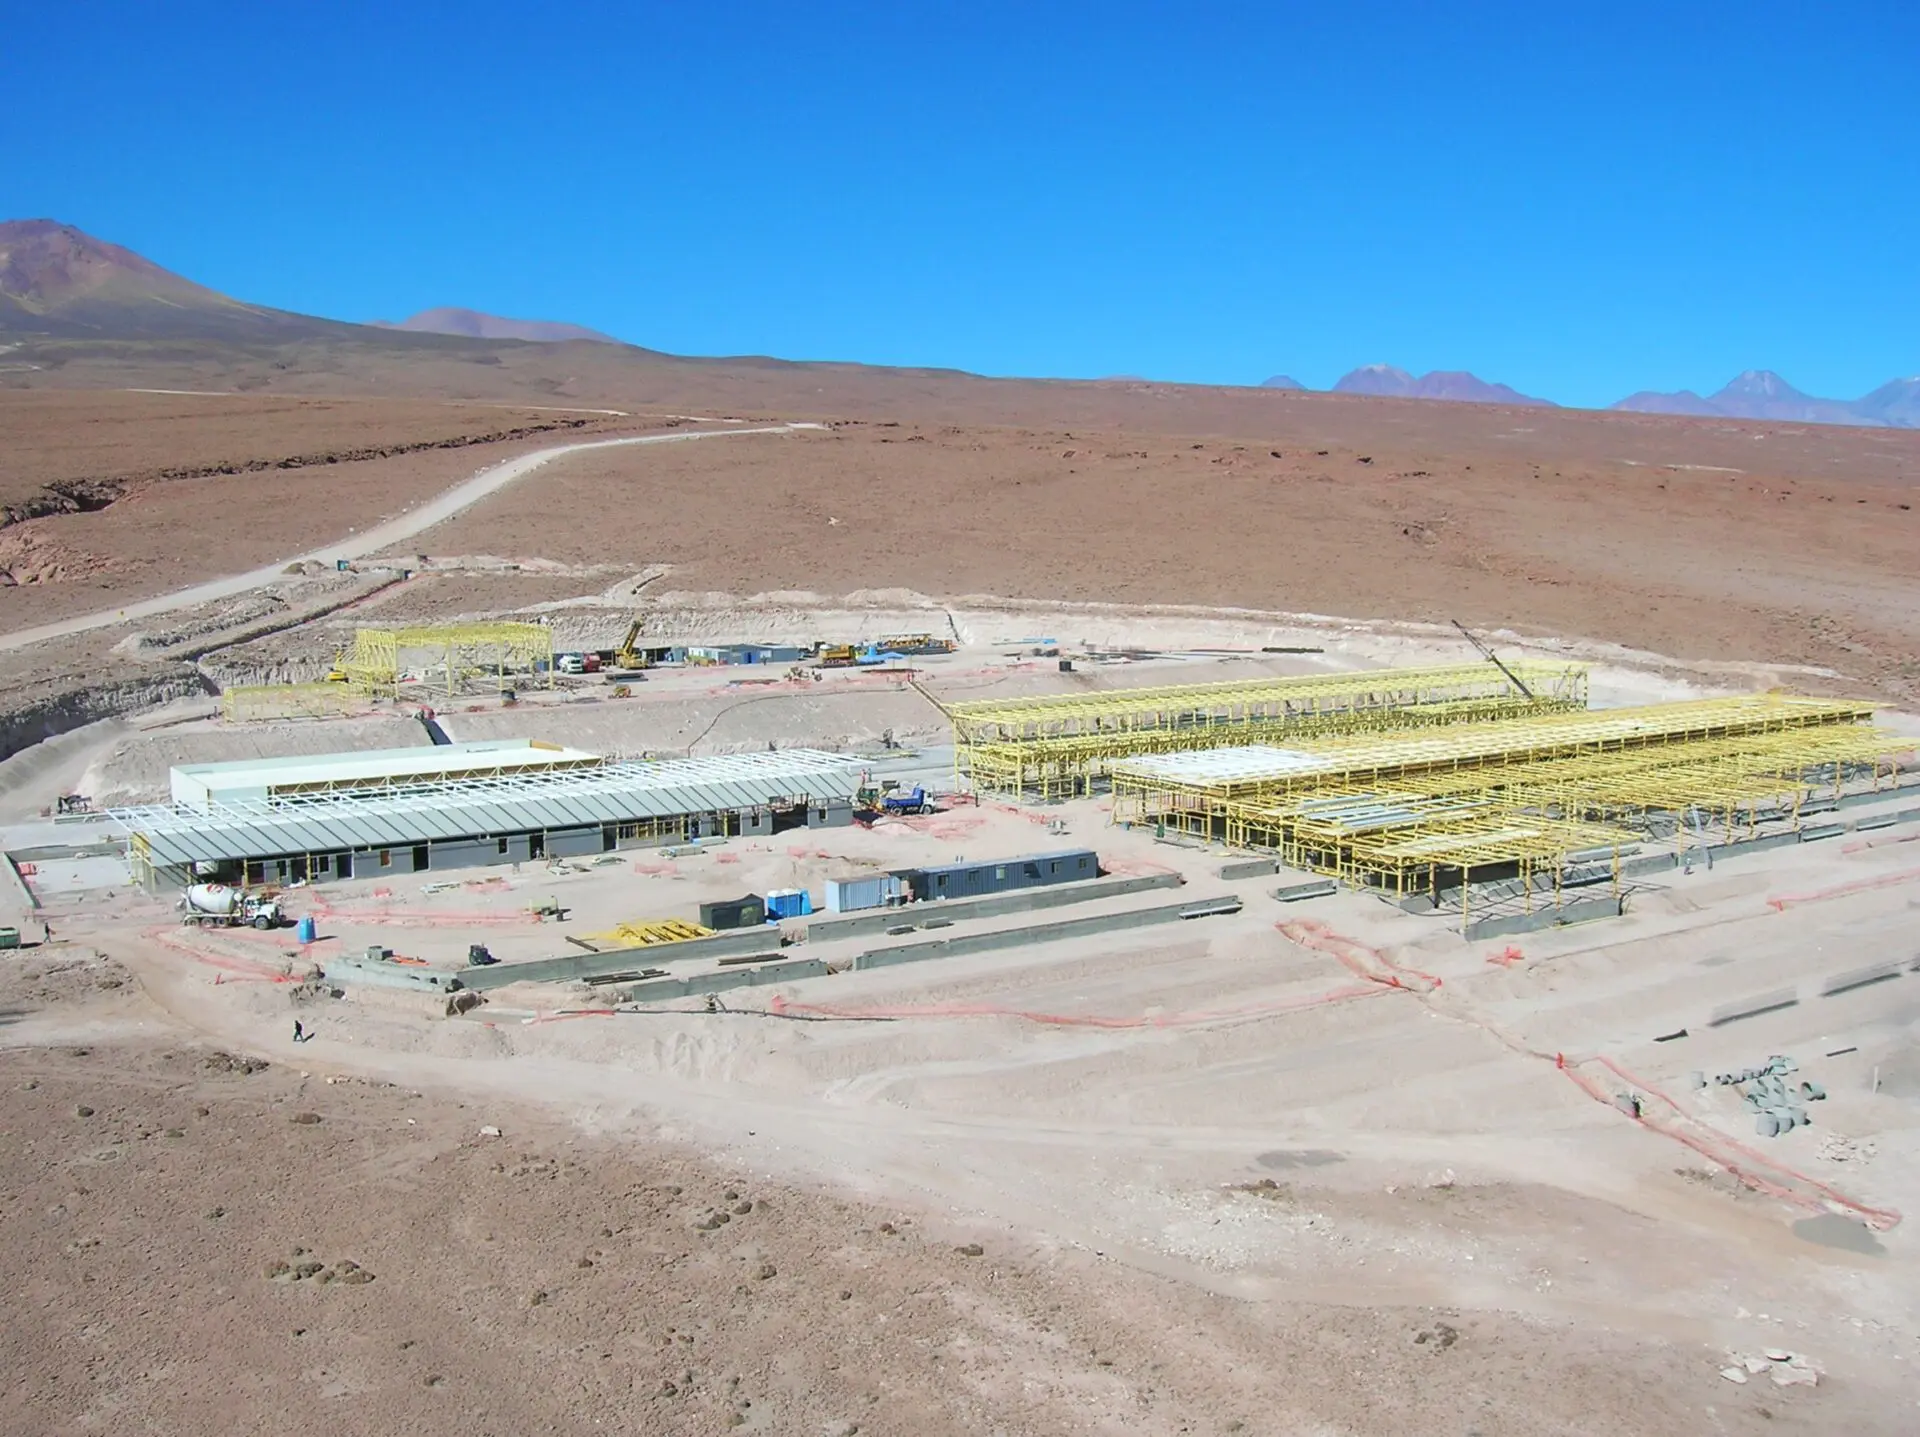

Construction of the Operations Support Facility

Construction of the Operations Support Facility (OSF) in June 2007.

Credit: ALMA (ESO / NAOJ / NRAO)